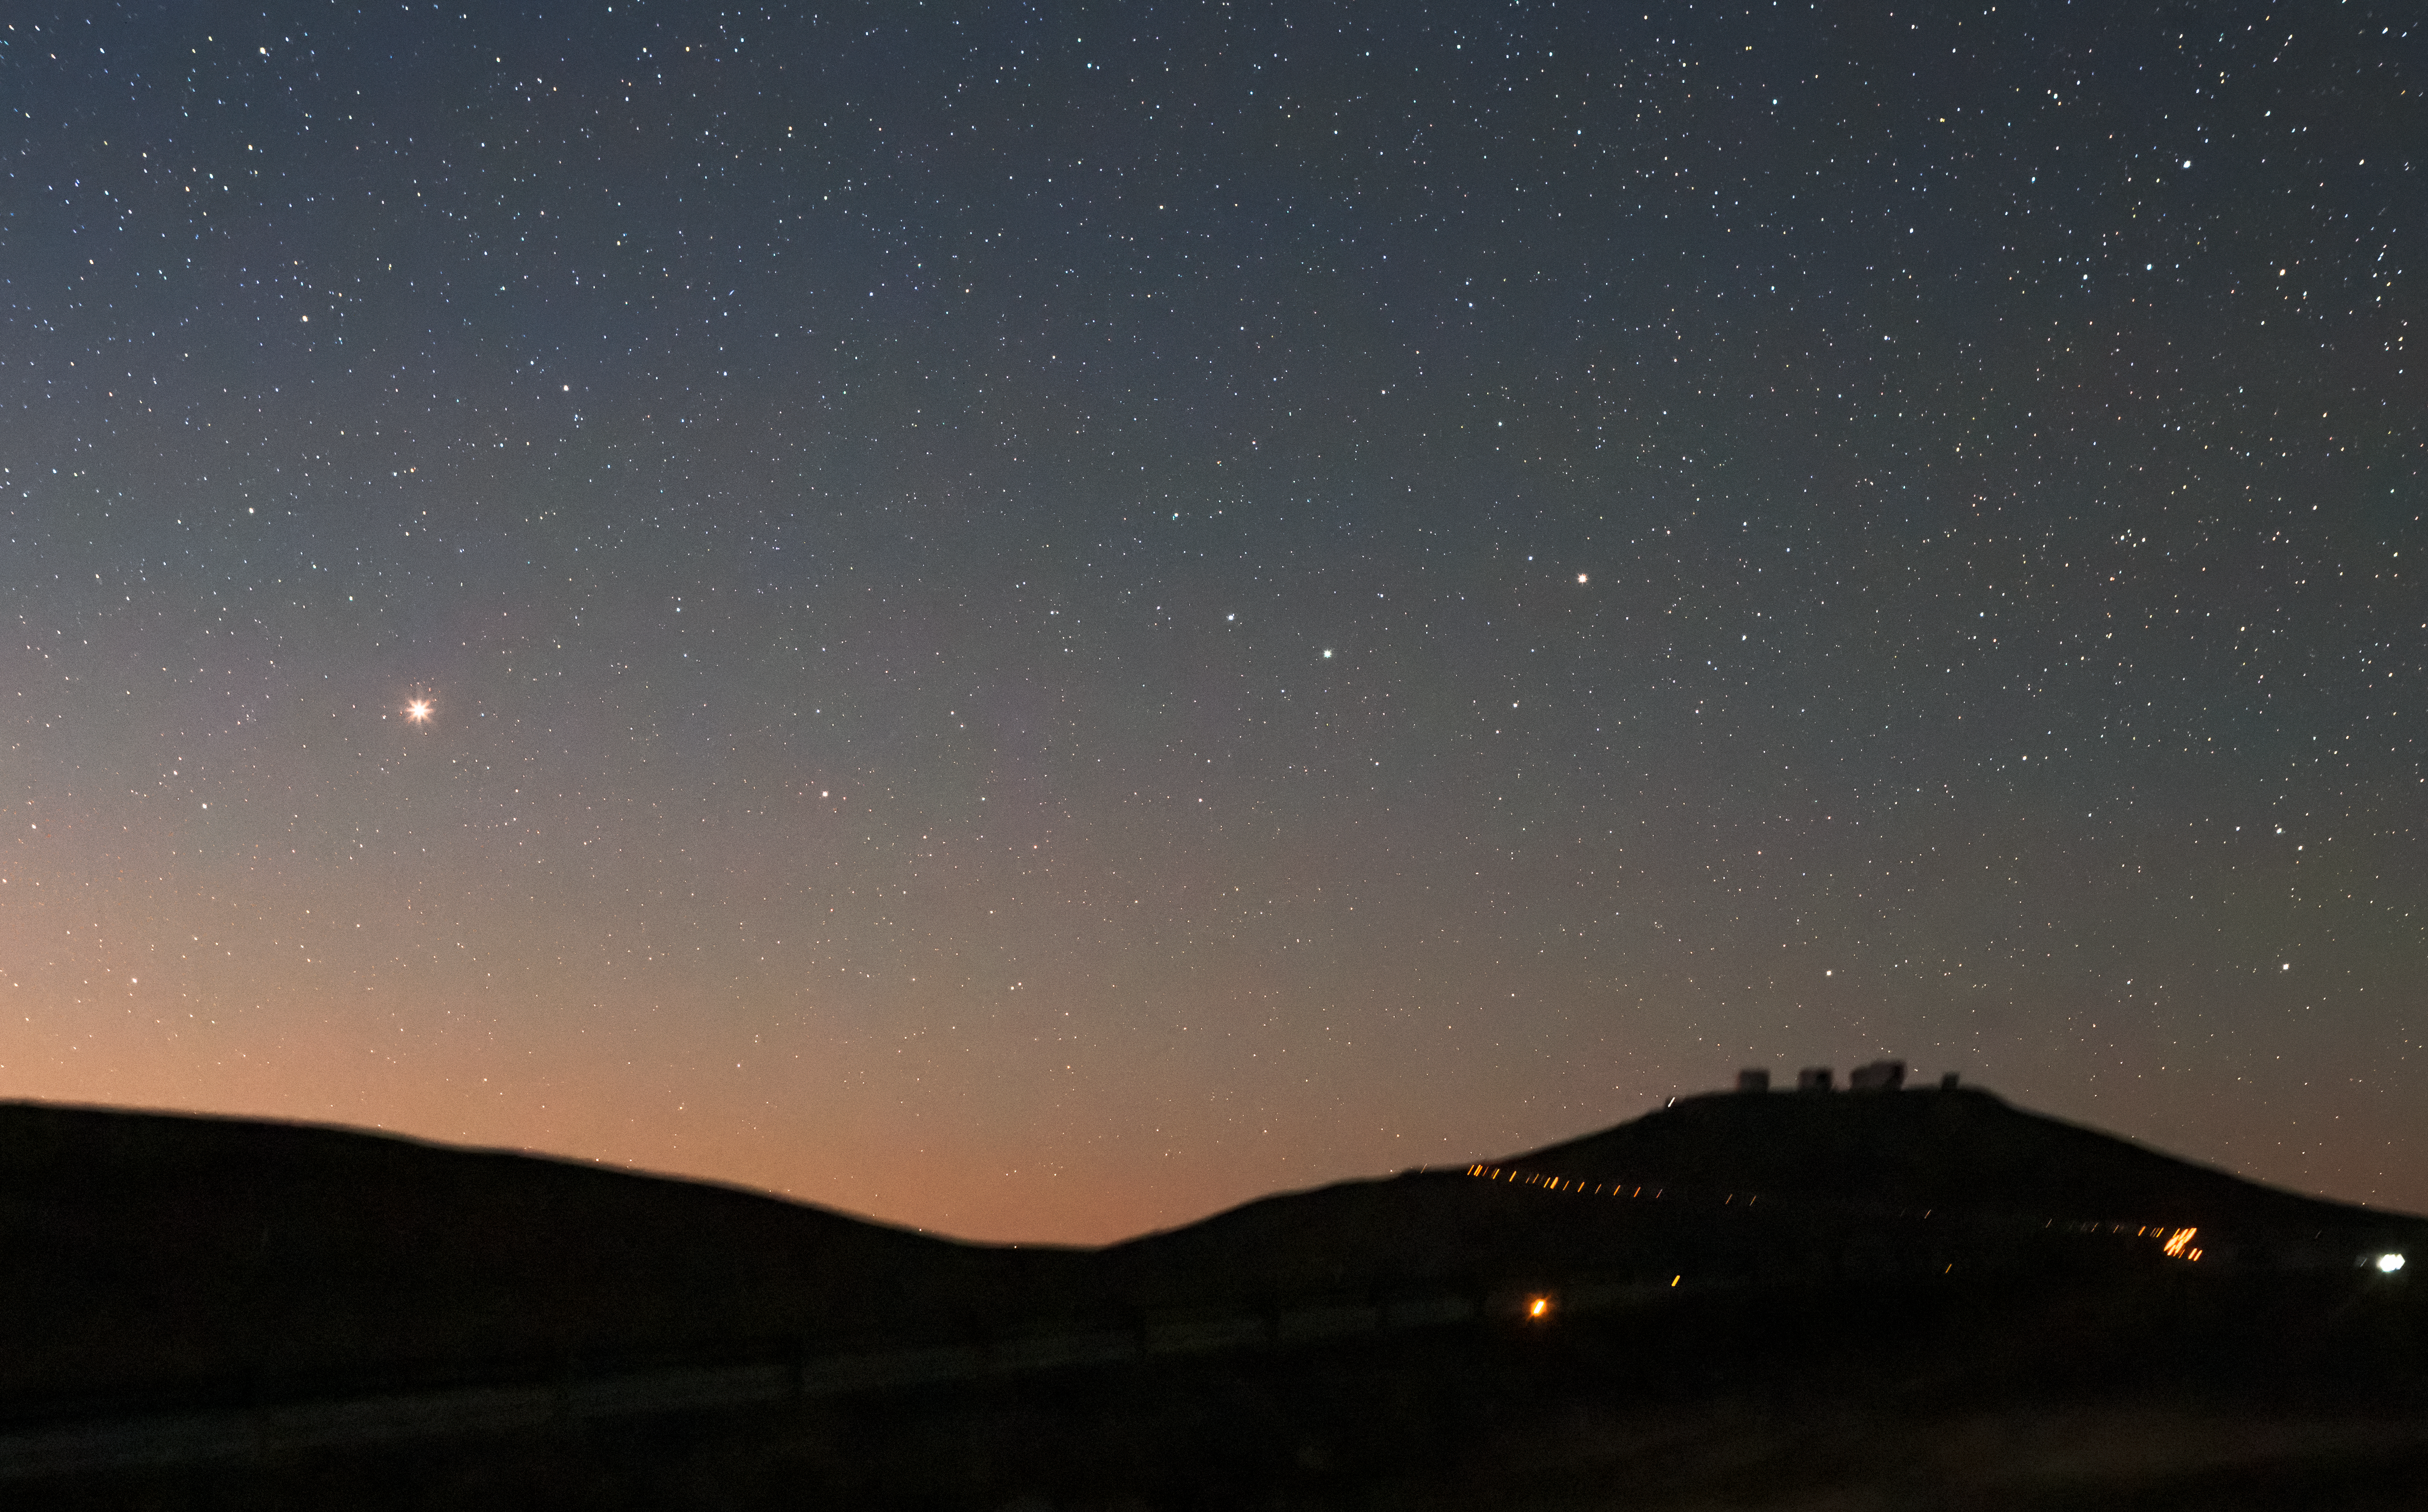

Mars near and far

This photo shows a peaceful night above ESO’s Paranal Observatory in Chile’s Atacama Desert. Most striking is the bright reddish spot in the centre-left of the sky: Mars.

Silhouetted against the starry sky is ESO’s Very Large Telescope (VLT), on the hill to the right. We can see the domes of the four 8.2-m Unit Telescopes, as well as the smaller VLT Survey Telescope at the right edge of the hill.

Speaking of Mars, did you know that the landscape around Paranal looks uncannily martian? So much so that the European Space Agency sometimes sends prototype rovers to simulate missions in a realistic environment.

Credit: Farid Char/ESO